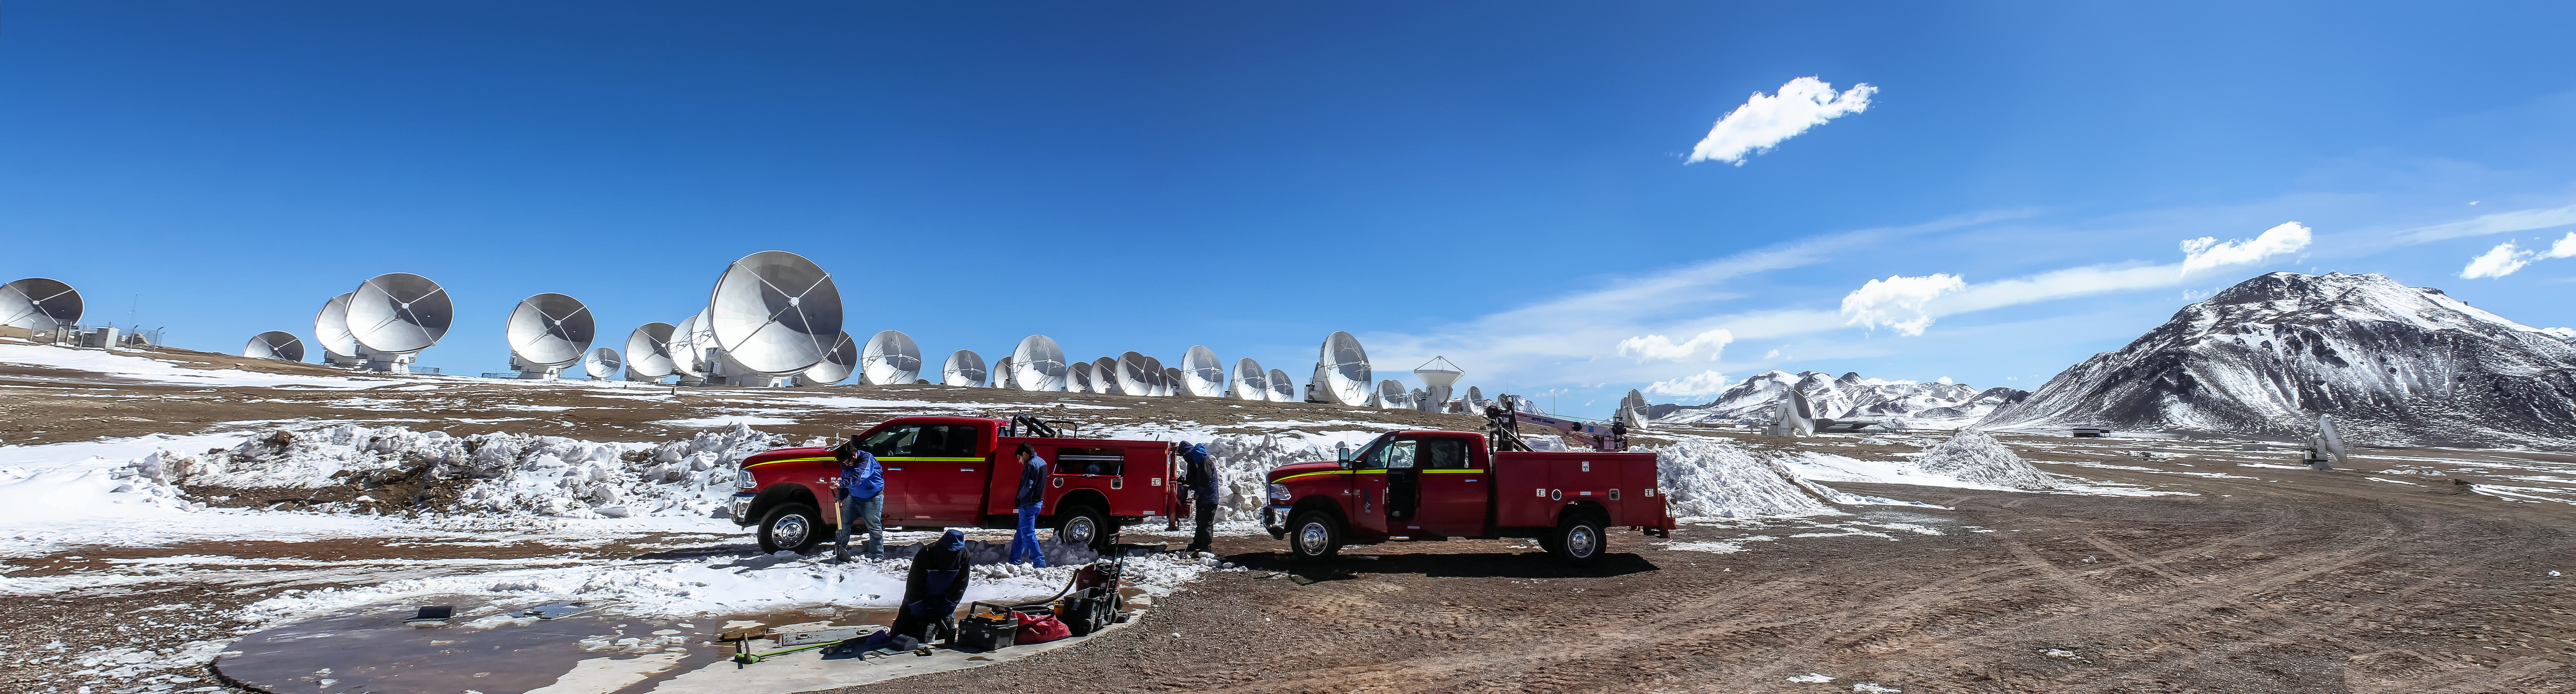

Engineering ALMA in the snow

The Atacama Large Millimeter Array (ALMA) is situated more than 5000 metres above sea level in the Chilean desert, on the Chajnantor plateau. Occasionally, a sparse flurry of snow will fall onto the desert floor, providing a wintry dusting to the facility. Here, some engineers are carrying out maintenance.

Credit: J. C. Rojas/ESO